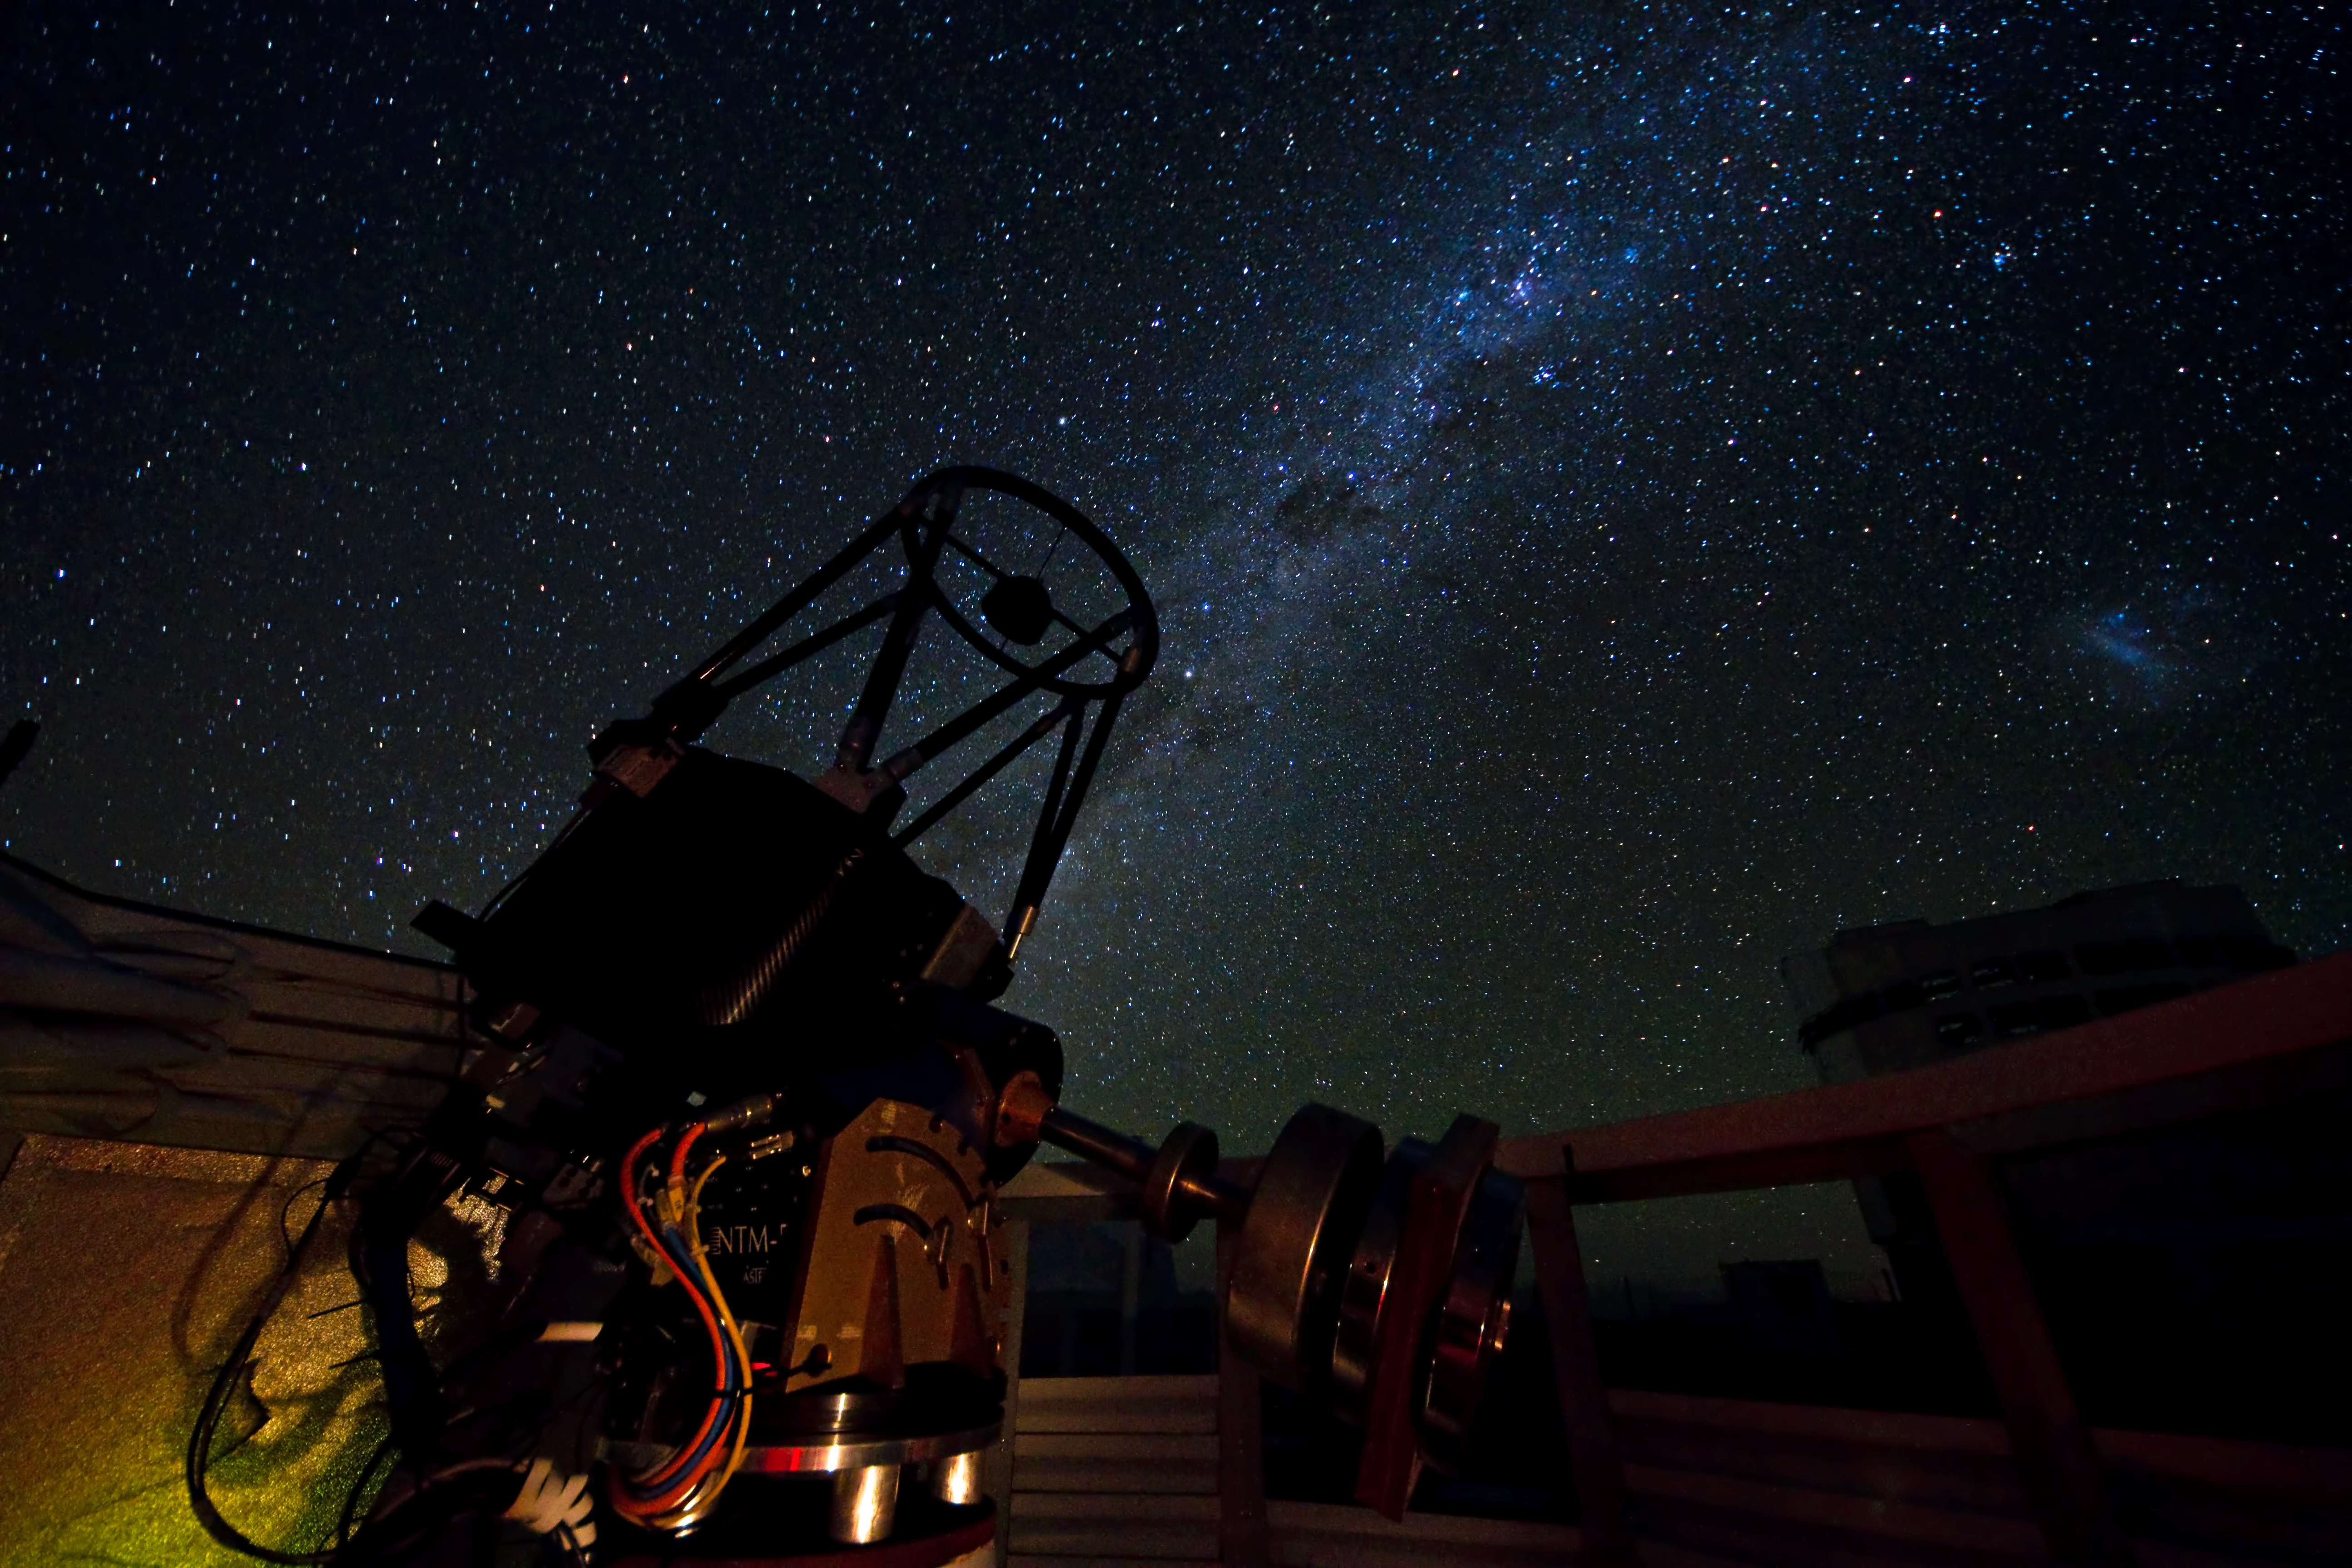

SLODAR instrument under the Paranal sky

This small telescope feeds an instrument that monitors the vertical profile of the atmospheric turbulence, using the so-called “Slope Detection and Ranging (SLODAR)” technique. The instrument, developed by Durham University and ESO, was deployed at ESO’s Paranal Observatory for a statistical characterisation of the site in March 2011. The Milky Way is clearly visible across the image. The brighter region in the upper part is the Carina Nebula. The silhouette of the 8.2-metre Yepun telescope is seen on the lower right. Above this, is the Large Magellanic Cloud, a neighbouring galaxy of the Milky Way.

Credit: ESO/G. Lombardi (glphoto.it)